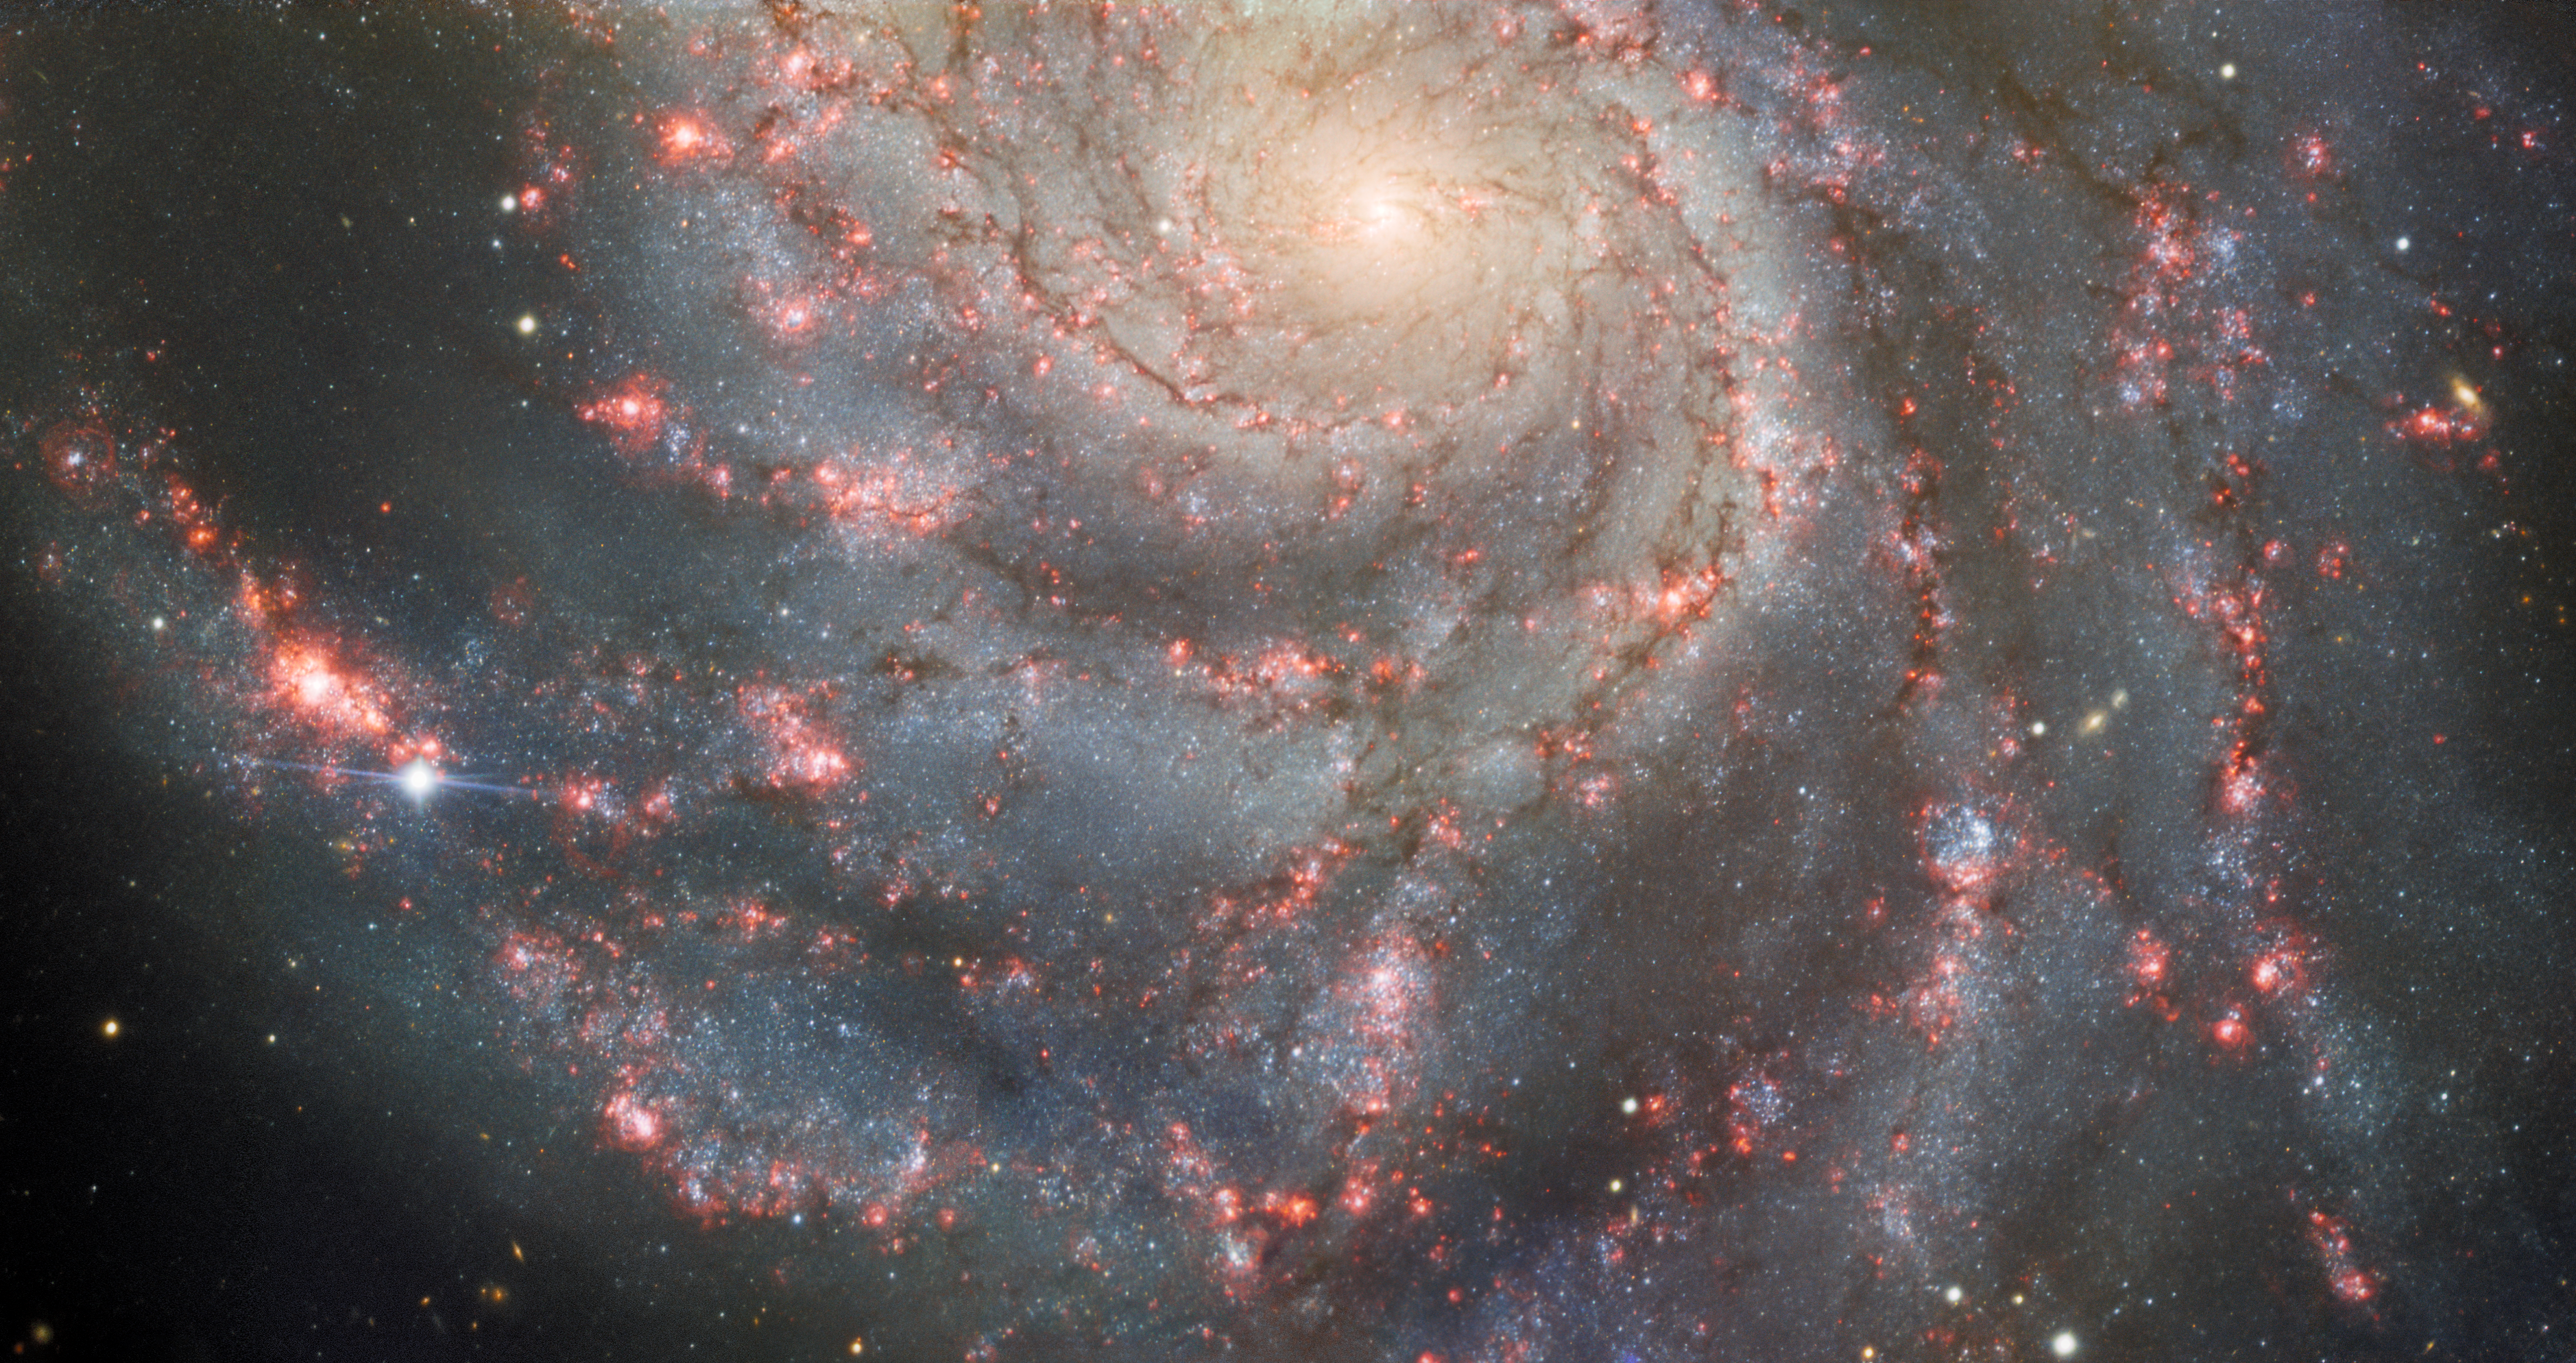

Gemini North Back On Sky With Dazzling Image of Supernova in the Pinwheel Galaxy

Gemini North, part of the International Gemini Observatory operated by NSF NOIRLab, is back observing the night sky following the repair and refurbishment of its primary mirror. The telescope’s debut observation captured the supernova dubbed SN 2023ixf (lower left), which was discovered on 19 May by Japanese astronomer Koichi Itagaki. This dazzling point of light, the closest supernova seen in the past five years, is located along one of the spiral arms of the Pinwheel Galaxy (Messier 101).

Credit: International Gemini Observatory/NOIRLab/NSF/AURA Image Processing: J. Miller (Gemini Observatory/NSF NOIRLab), M. Rodriguez (Gemini Observatory/NSF NOIRLab), M. Zamani (NSF NOIRLab), T.A. Rector (University of Alaska Anchorage/NSF NOIRLab) & D. de Martin (NSF NOIRLab). Astronomical processing done with DRAGONS 3.1.